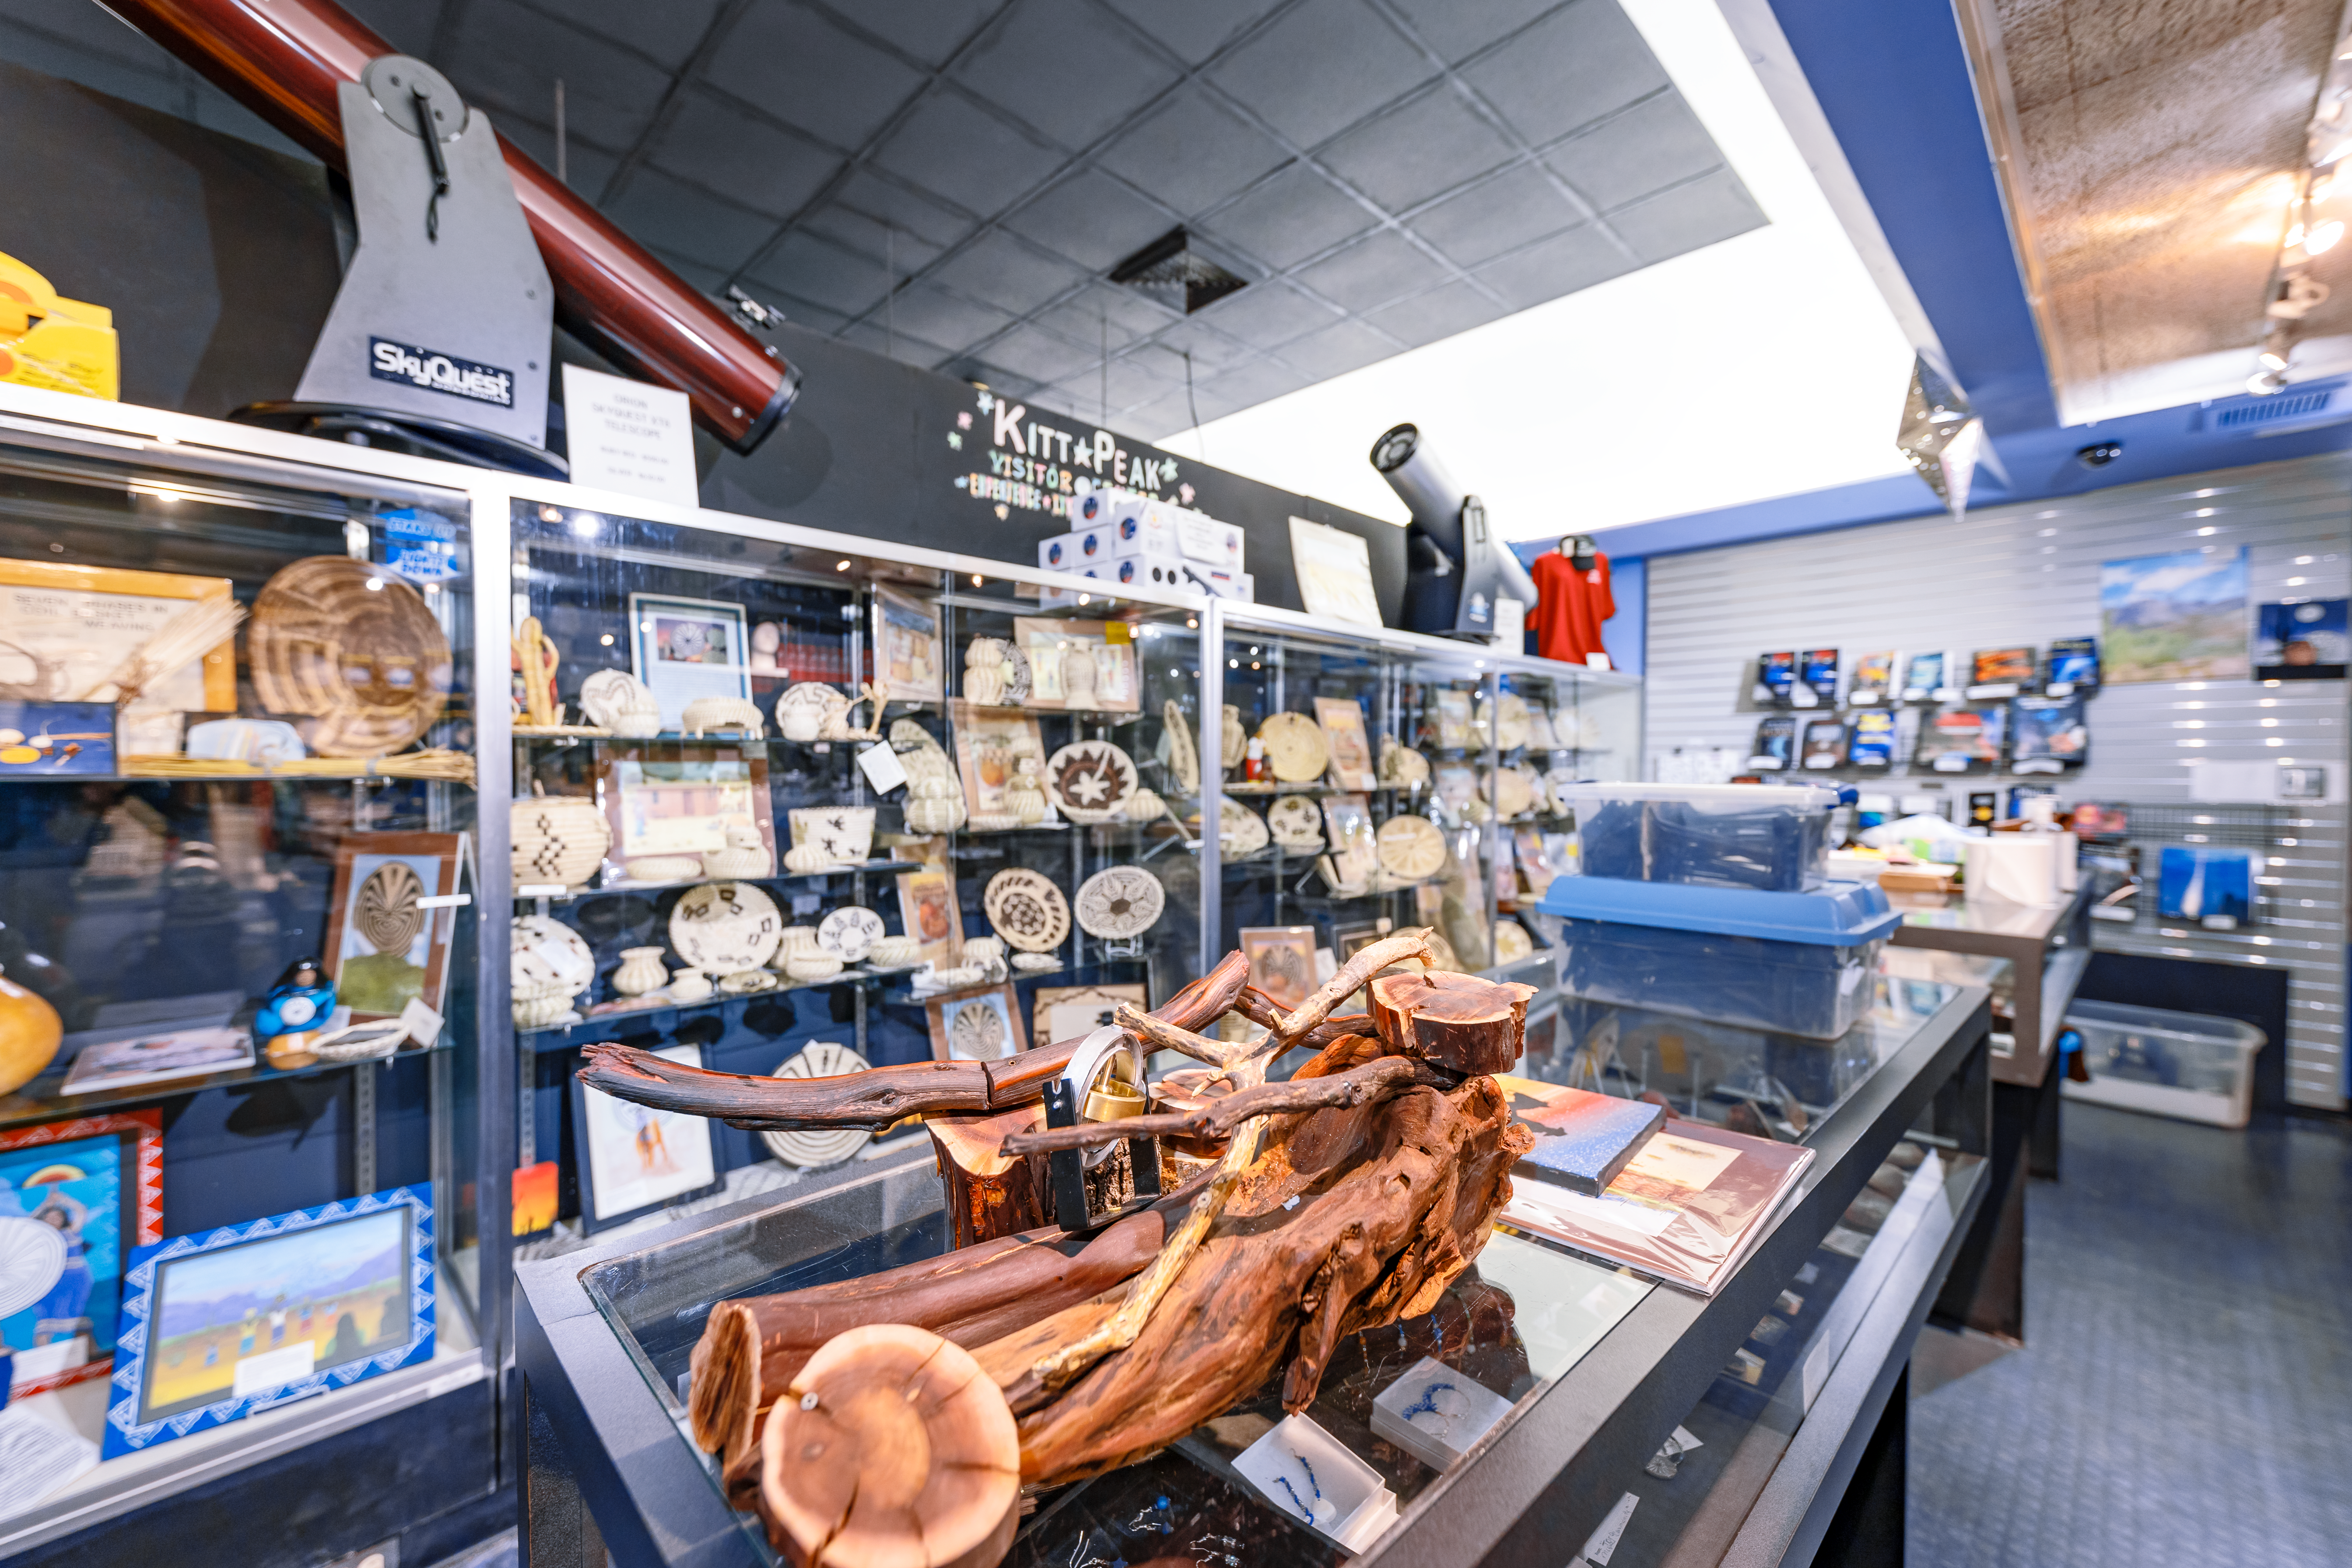

Kitt Peak Visitor Center Gift Shop

The gift shop inside the Kitt Peak Visitor Center at Kitt Peak National Observatory in Arizona.

Credit: KPNO/NOIRLab/NSF/AURA/T. Slovinský